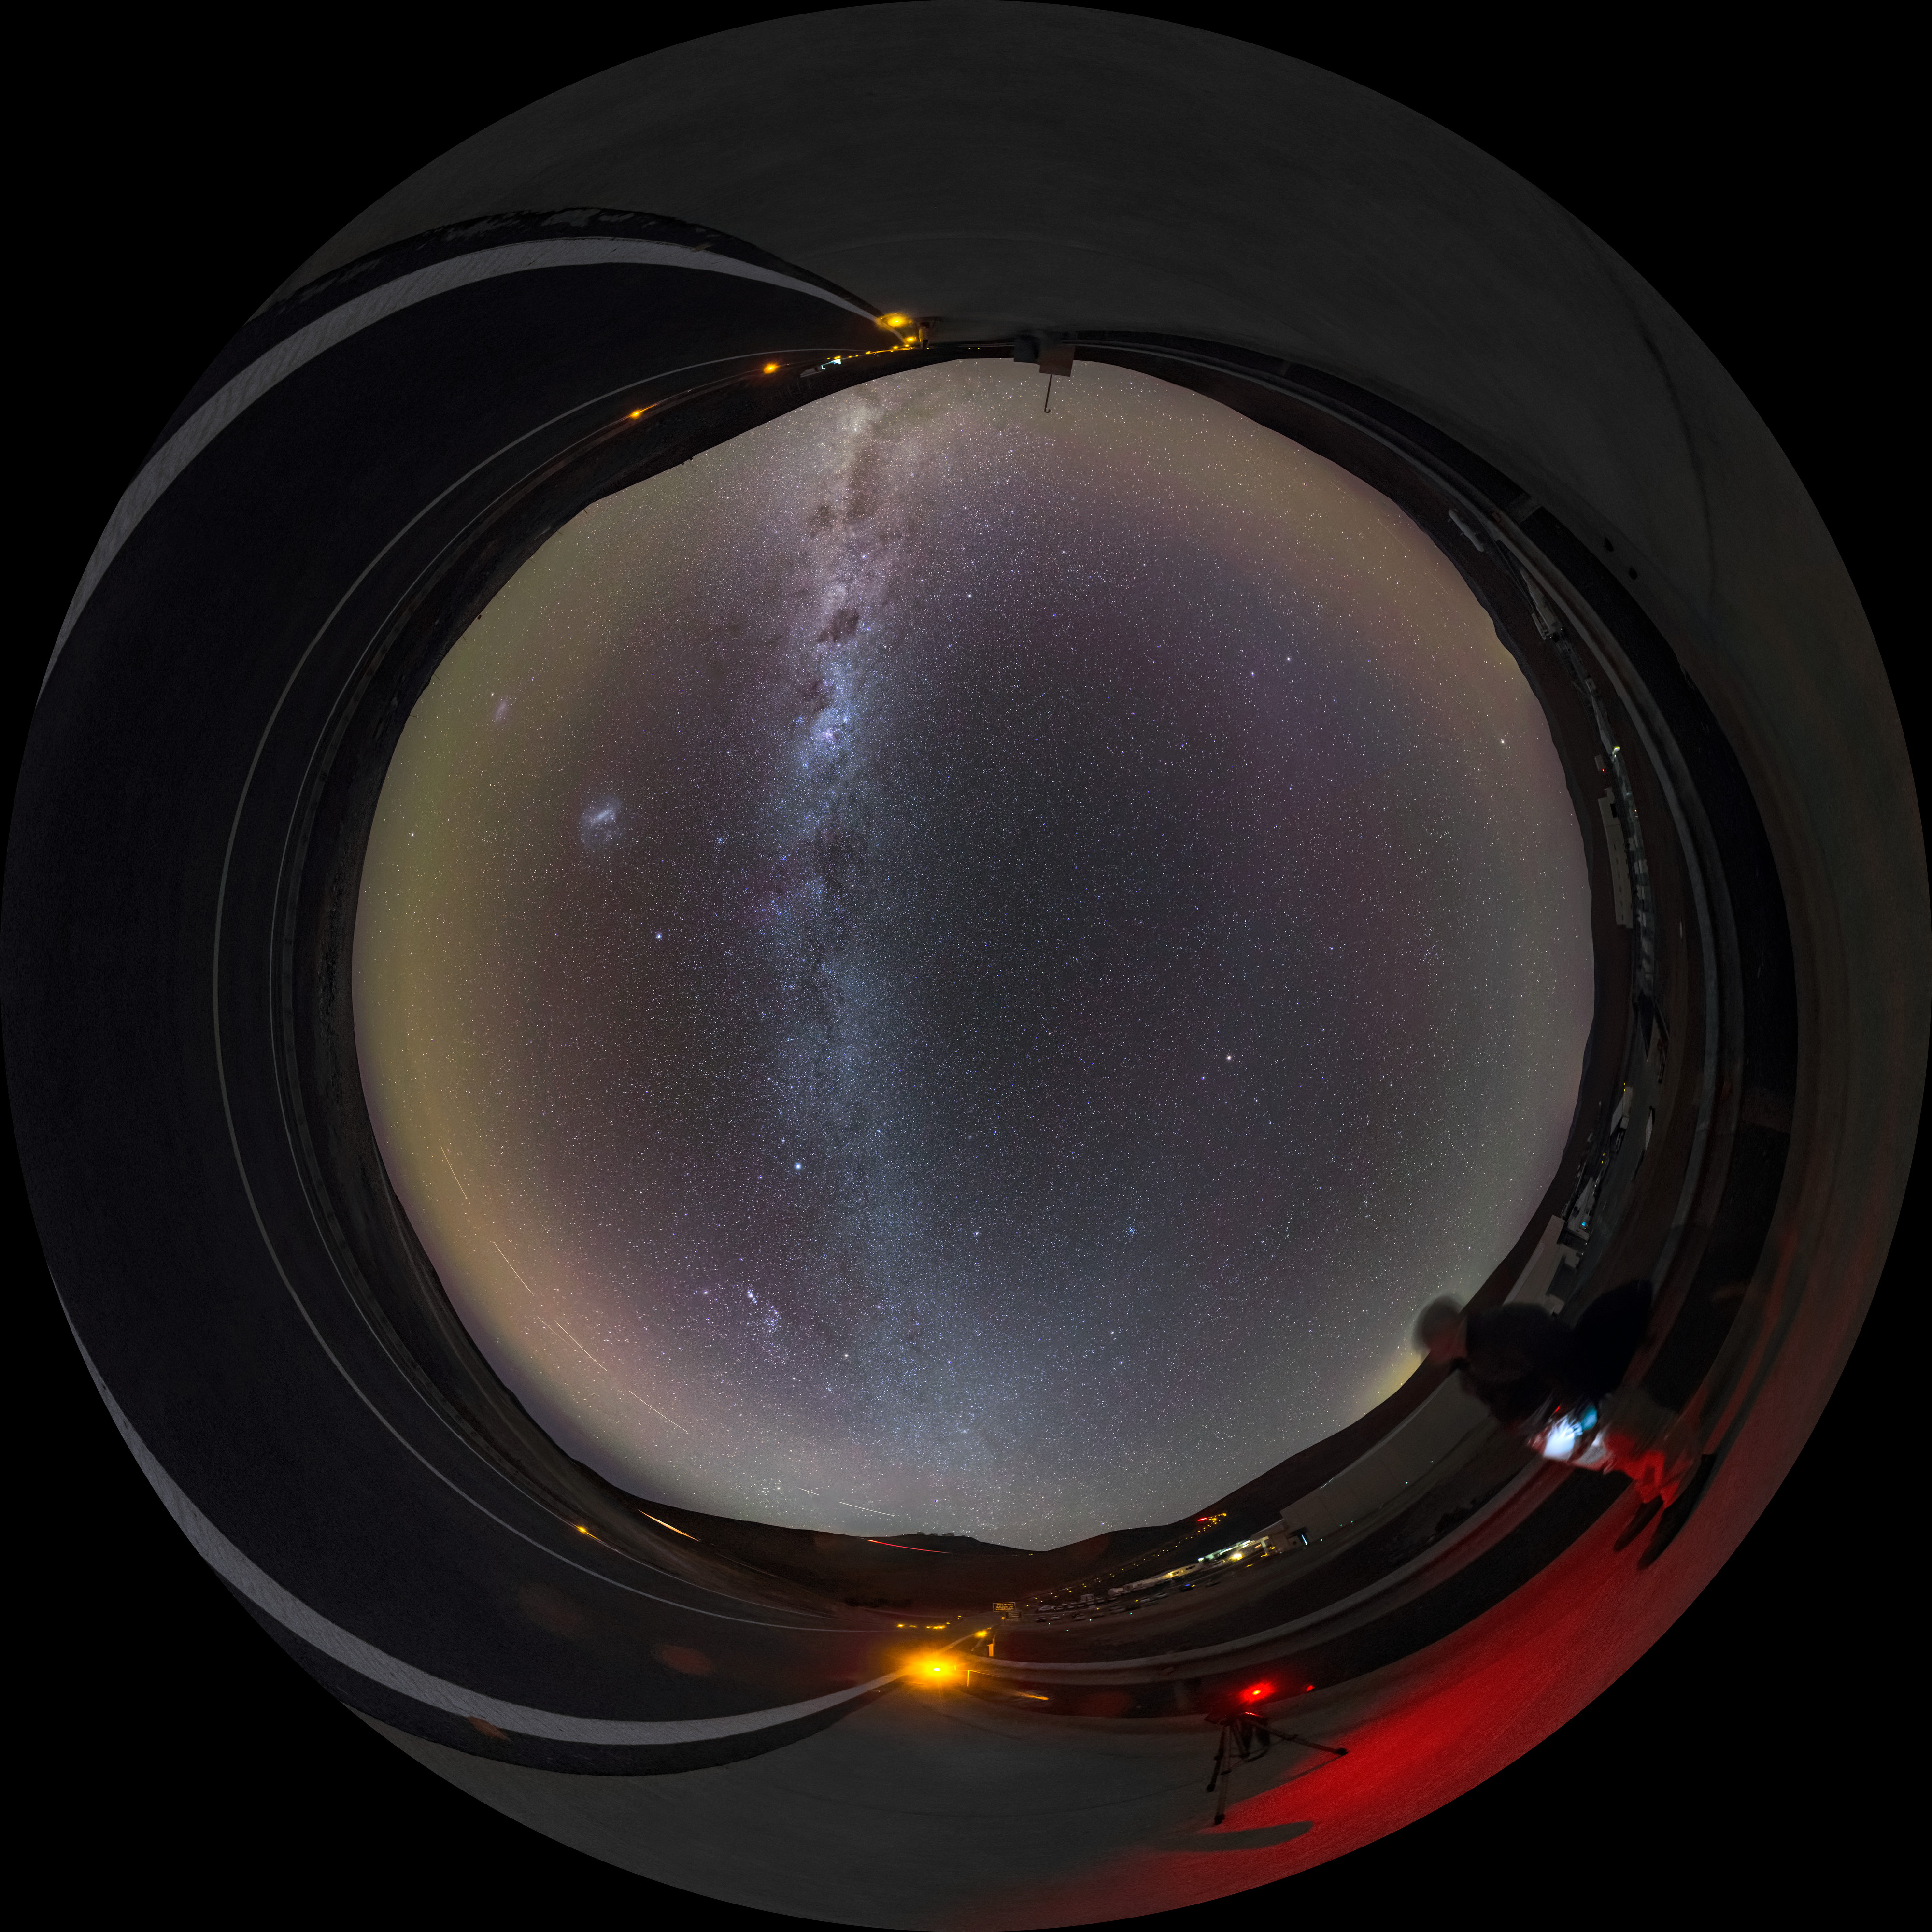

A milky arc over Paranal

Another clear night at ESO’s Paranal Observatory in Chile — perfect for sitting back and taking in the sight of our galaxy, the Milky Way. Many of us living in living in crowded, light-polluted cities no longer get to see our cosmic home in such detail.

We now know this stunning view to be our home galaxy, but the Ancient Greeks thought that it was the work of the Gods. Their legends told that this cloudy streak across the sky was really the breast milk of Hera, wife of Zeus. The Ancient Greeks are also to thank for the name “Milky Way”. The Hellenistic phrase Γαλαξίας κύκλος, pronounced galaxias kyklos, means “milky circle”, and provides the root for our modern name.

This fulldome image was taken by ESO Photo Ambassador Gabriel Brammer. An astronomer visiting Paranal can be seen standing towards the right hand side of this image admiring the view.

Credit: ESO/G. Brammer